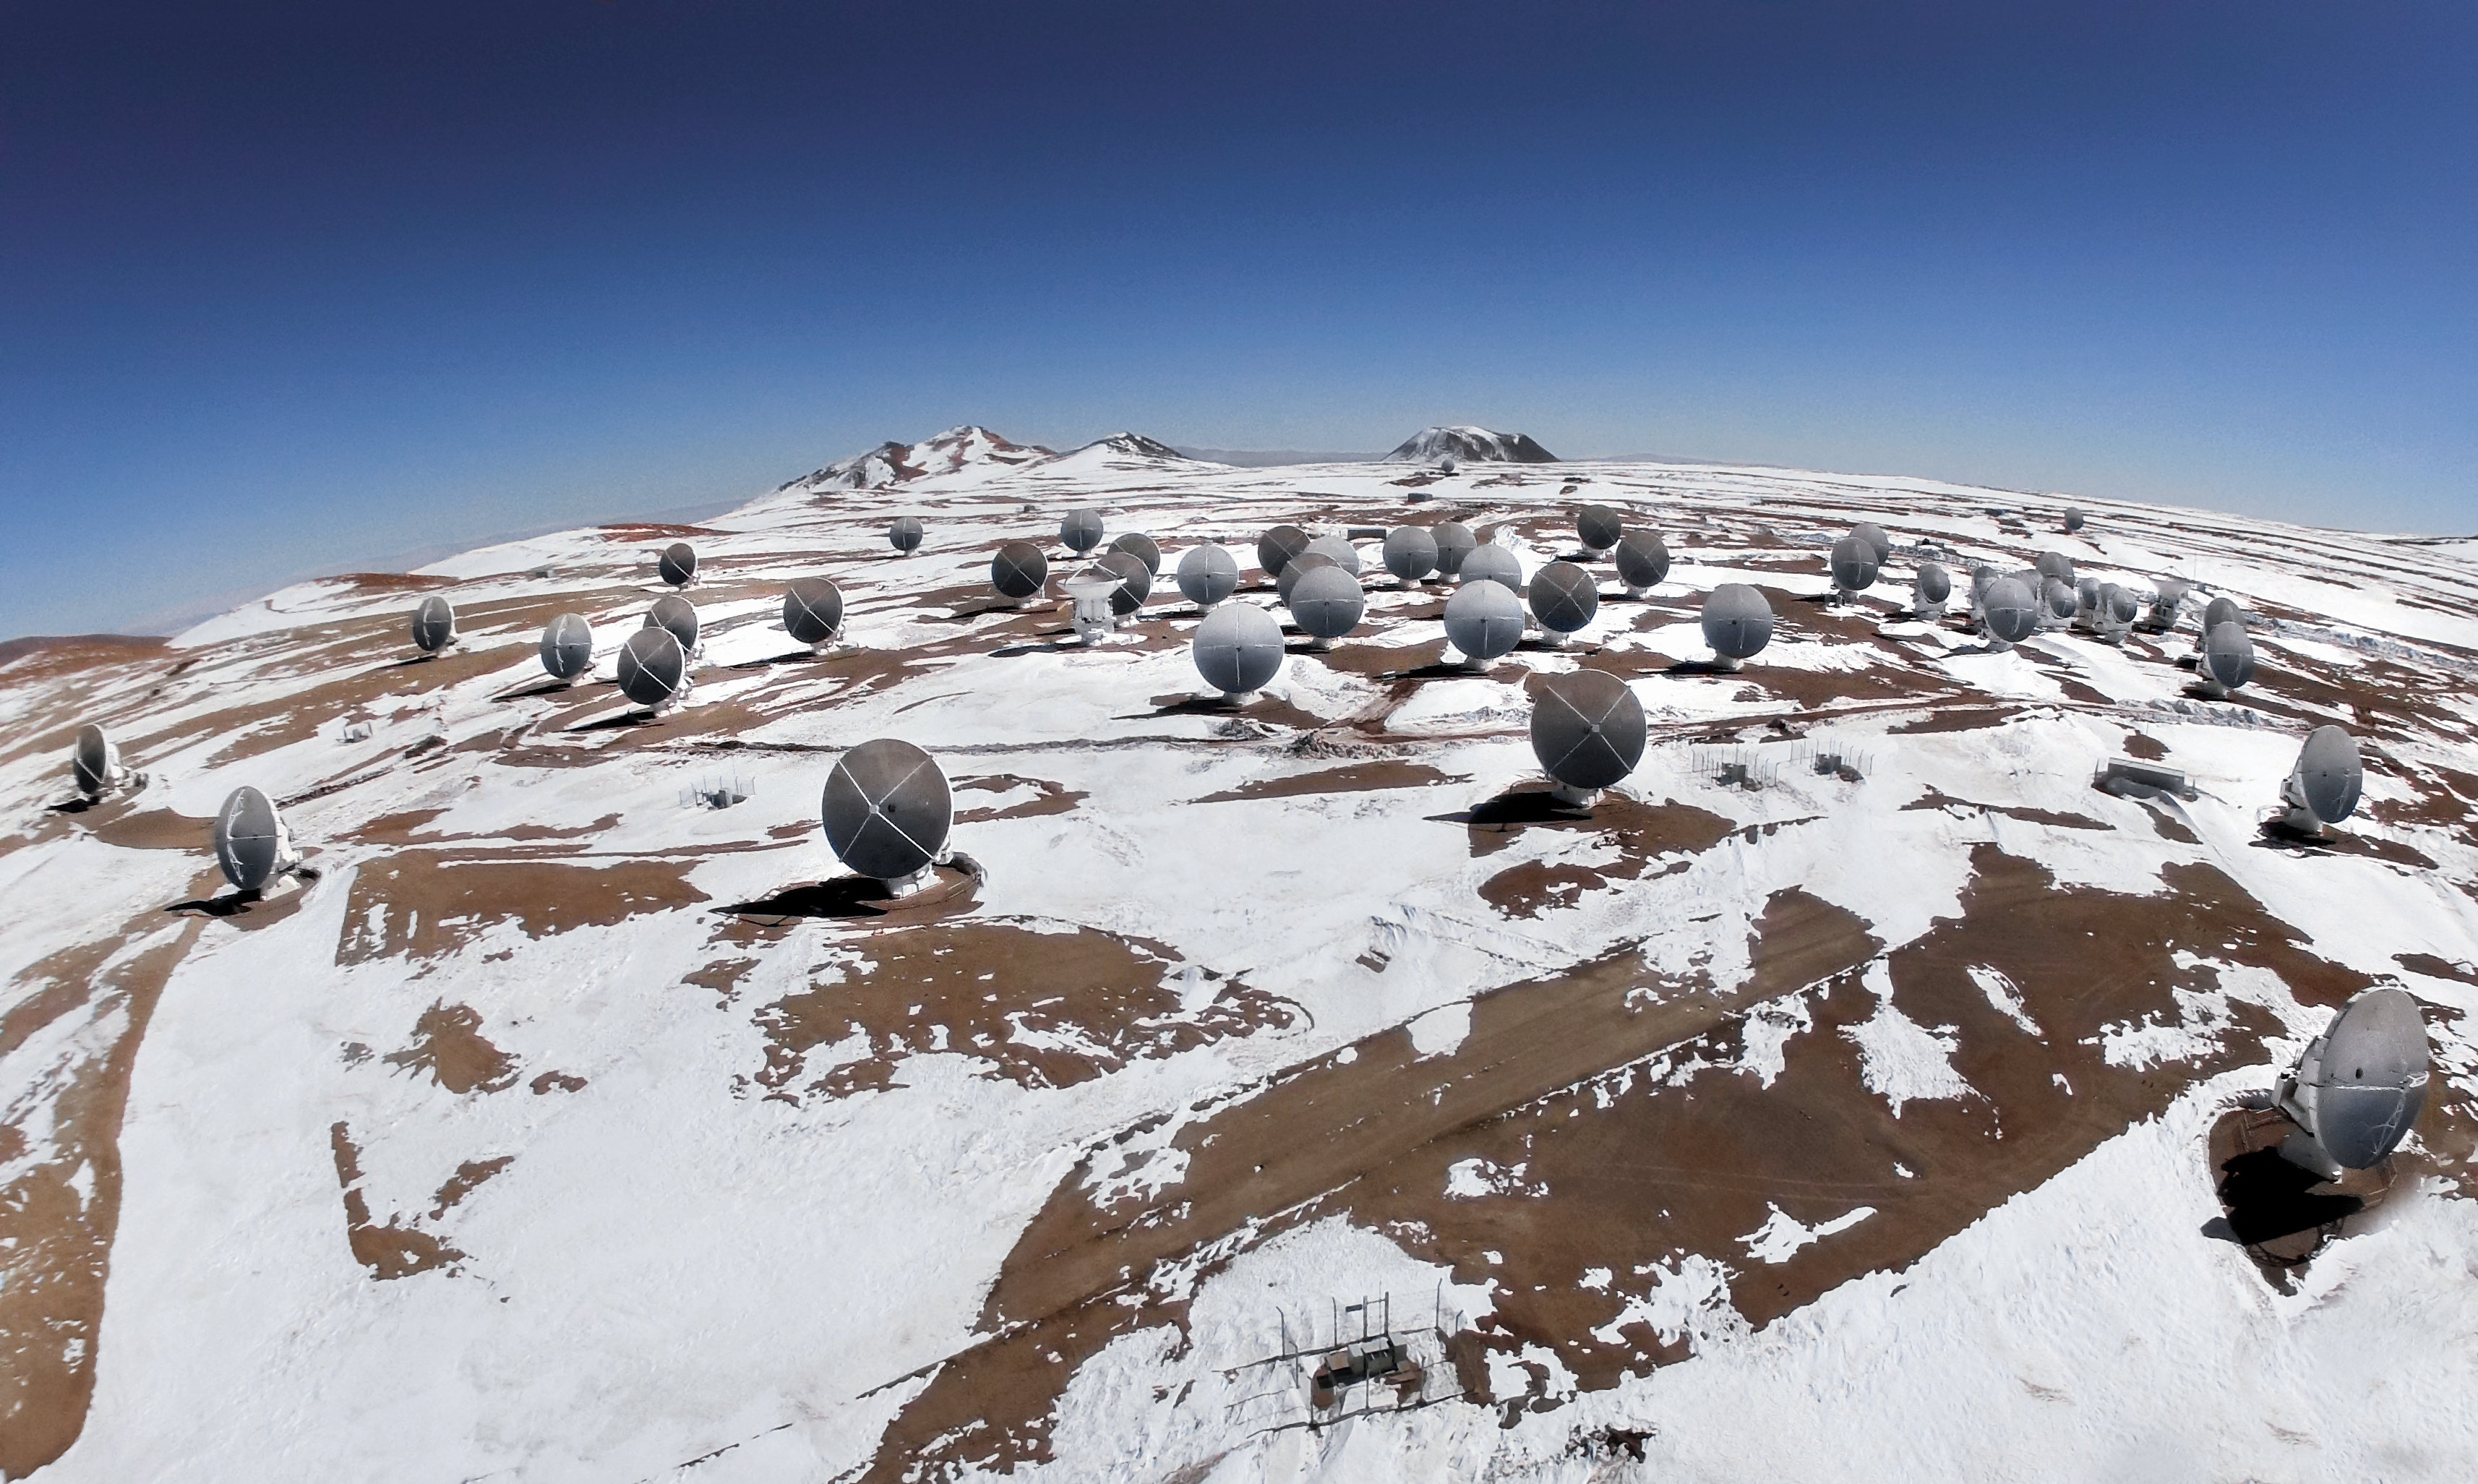

ALMA's gemelas

An image of ALMA's antennas on snow Chajnantor Plateau in Chile's Atacama Desert. The 66 antennas come in two sizes, 54 with a 12-metre diameter dish and 12 with a smaller 7-metre dish, but they work together as a seamless team to act as one telescope. They can be spread up to 16 kilometres apart, in many arrangements that slightly change the telescope's traits, but their data is always combined, using interferometric techniques and a special computer called the ALMA Correlator, to create a single final result. In this way, all 66 are bound together as almas gemelas—or soulmates, in English.

Credit: ESO